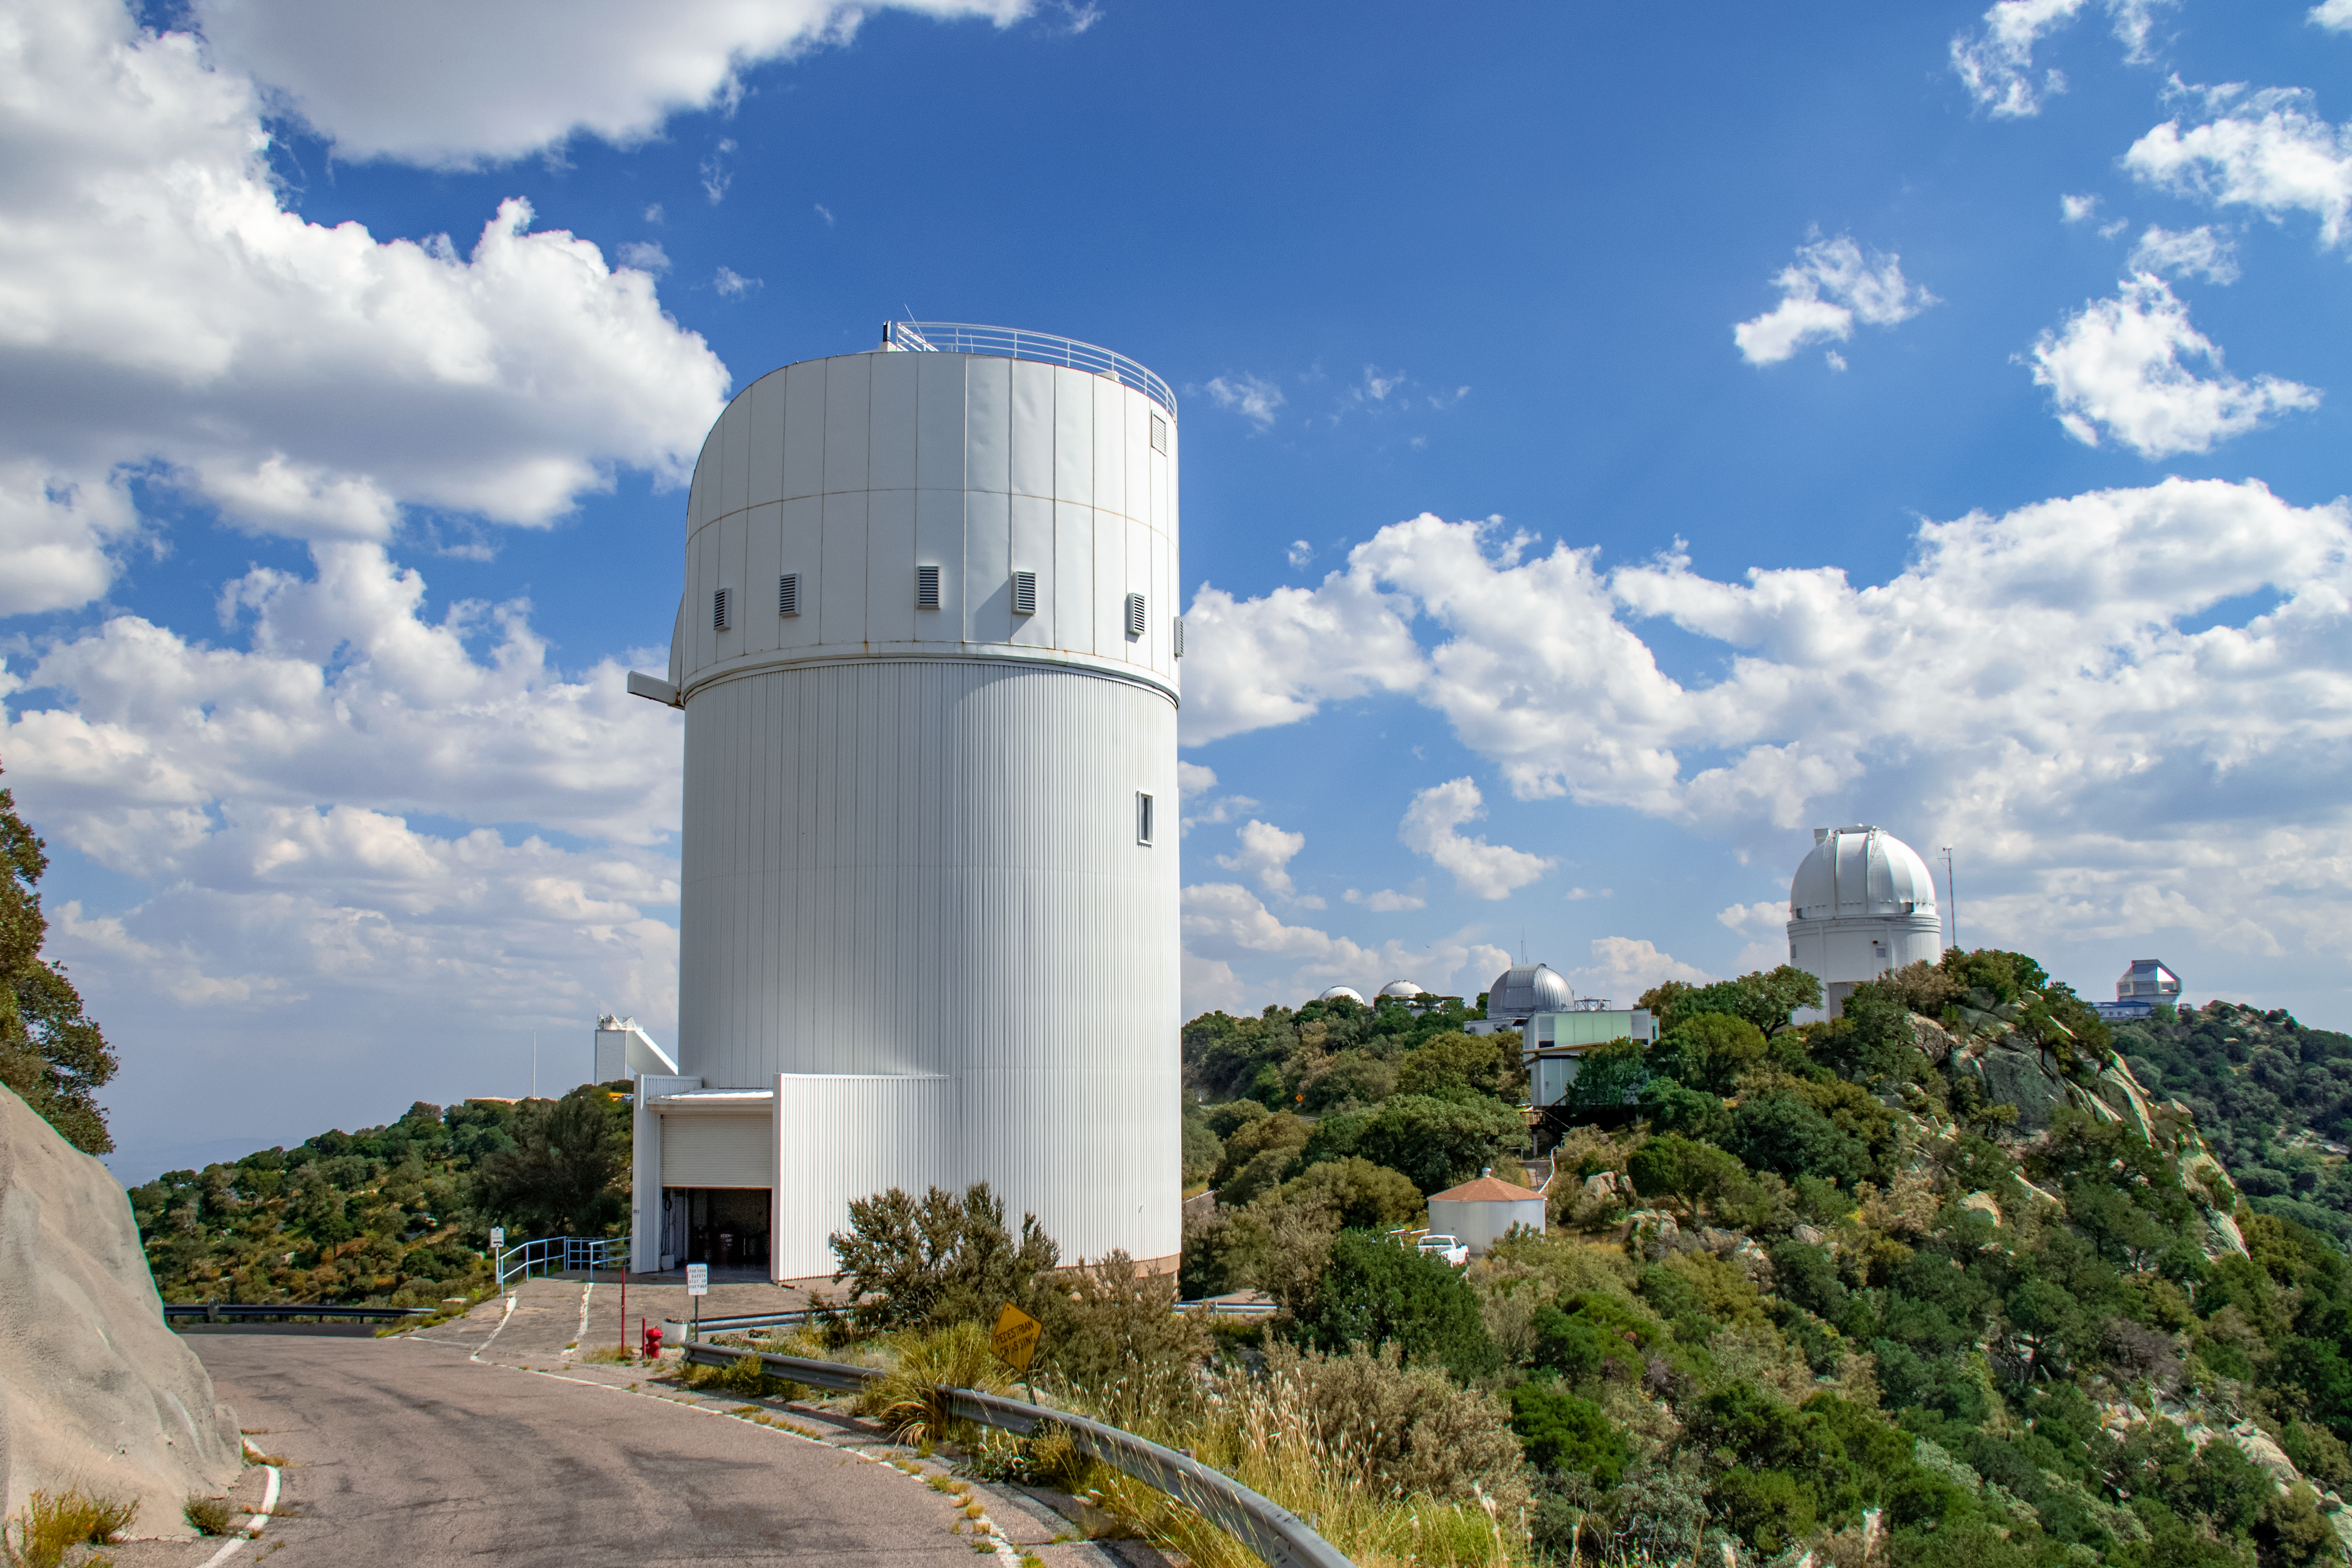

UA Bok 2.3-meter Telescope

The UA Bok 2.3-meter Telescope is shown here with other telescopes at the Kitt Peak National Observatory visible in the background.

Credit: NOIRLab/AURA/NSF